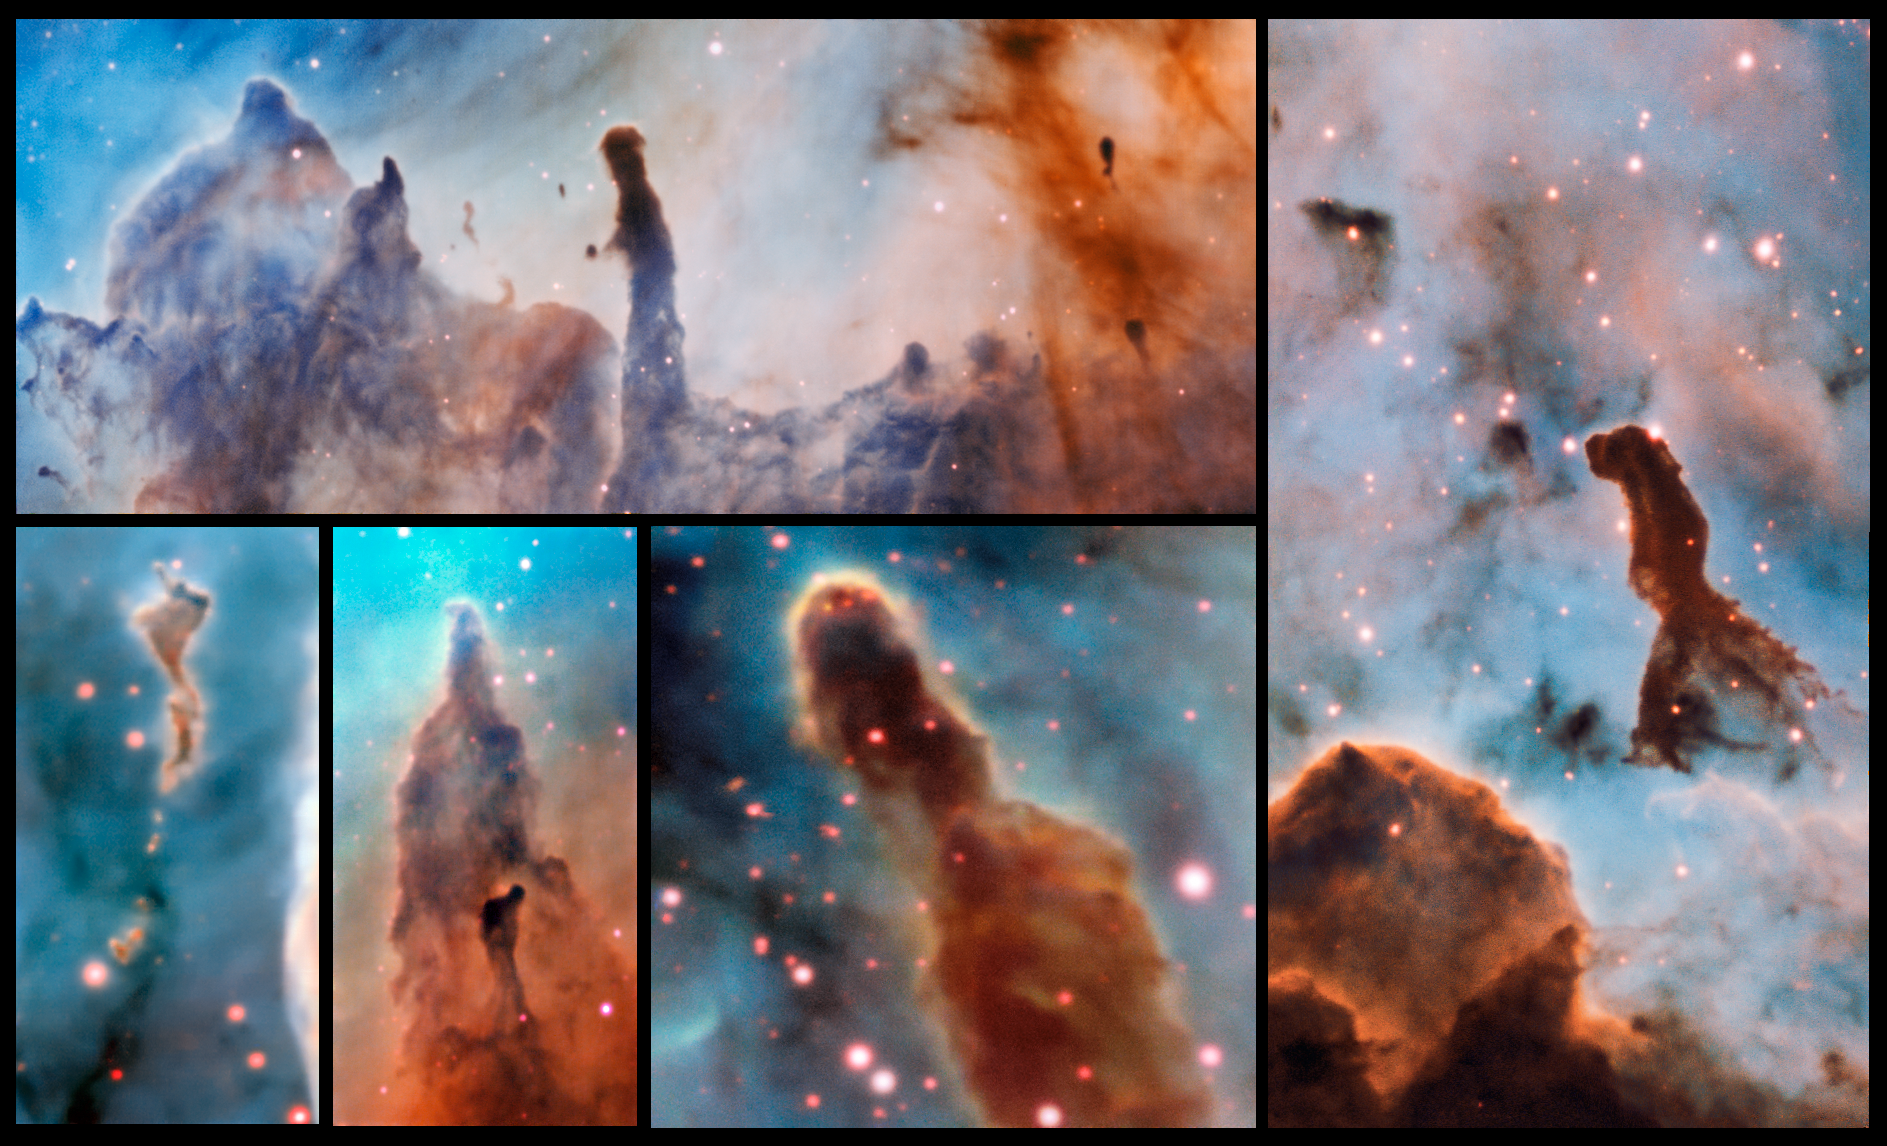

Pillars of destruction

These composite image shows several pillars within the Carina Nebula which were observed and studied with the MUSE instrument, mounted on ESO’s Very Large Telescope. The massive stars within the star formation region slowly destroy the pillars of dust and gas from which they are born.

Credit: ESO/A. McLeod